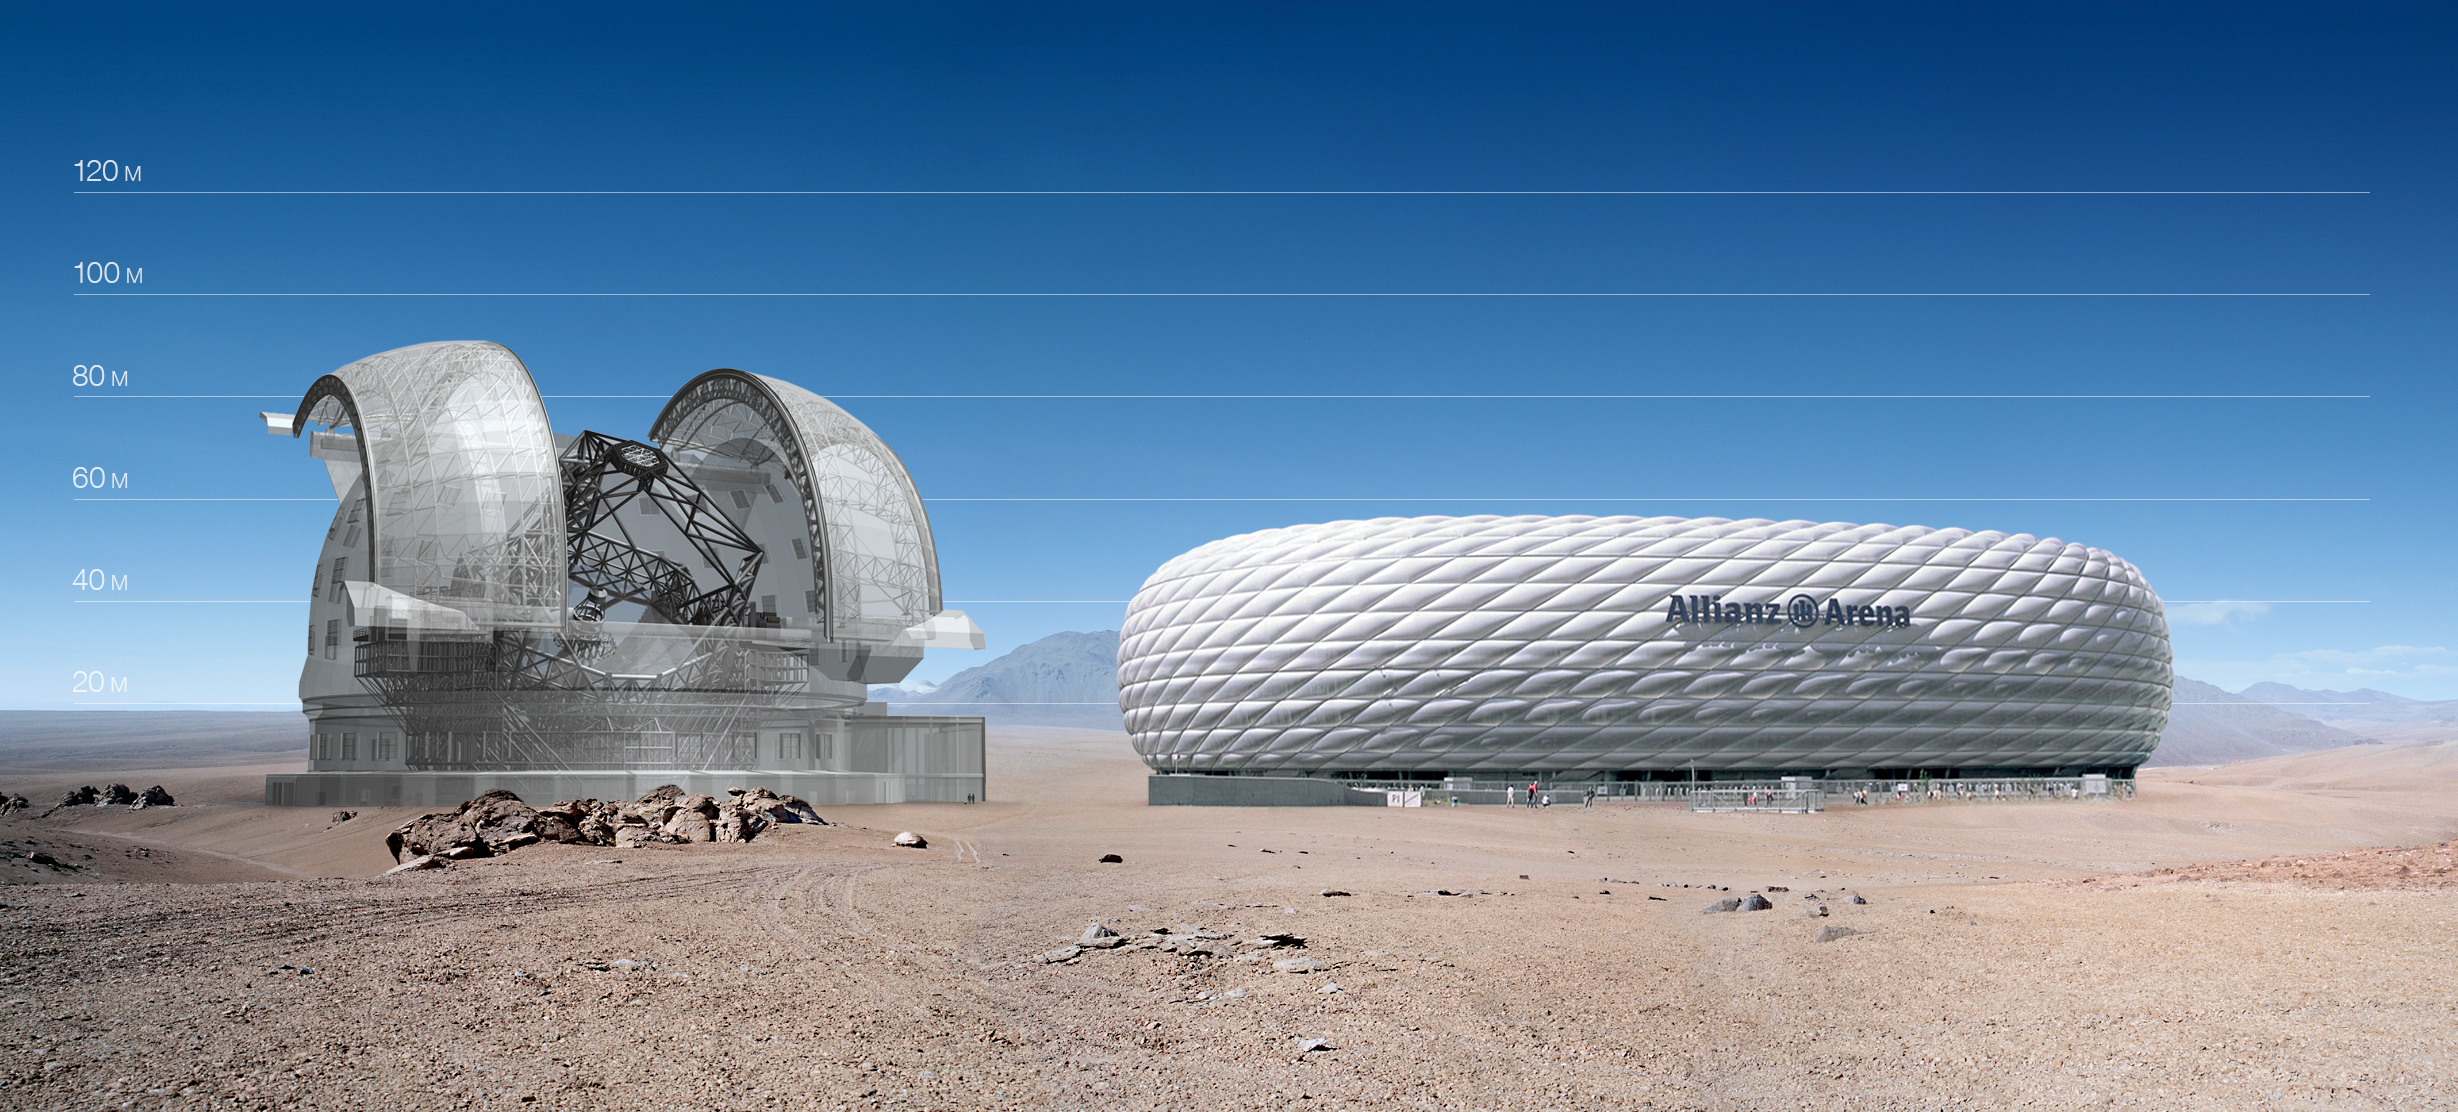

ELT vs. Allianz Arena

The ELT here seen in a scale comparison with Allianz Arena.

The design for the ELT shown here was published in 2009 and is preliminary.

Credit: ESO